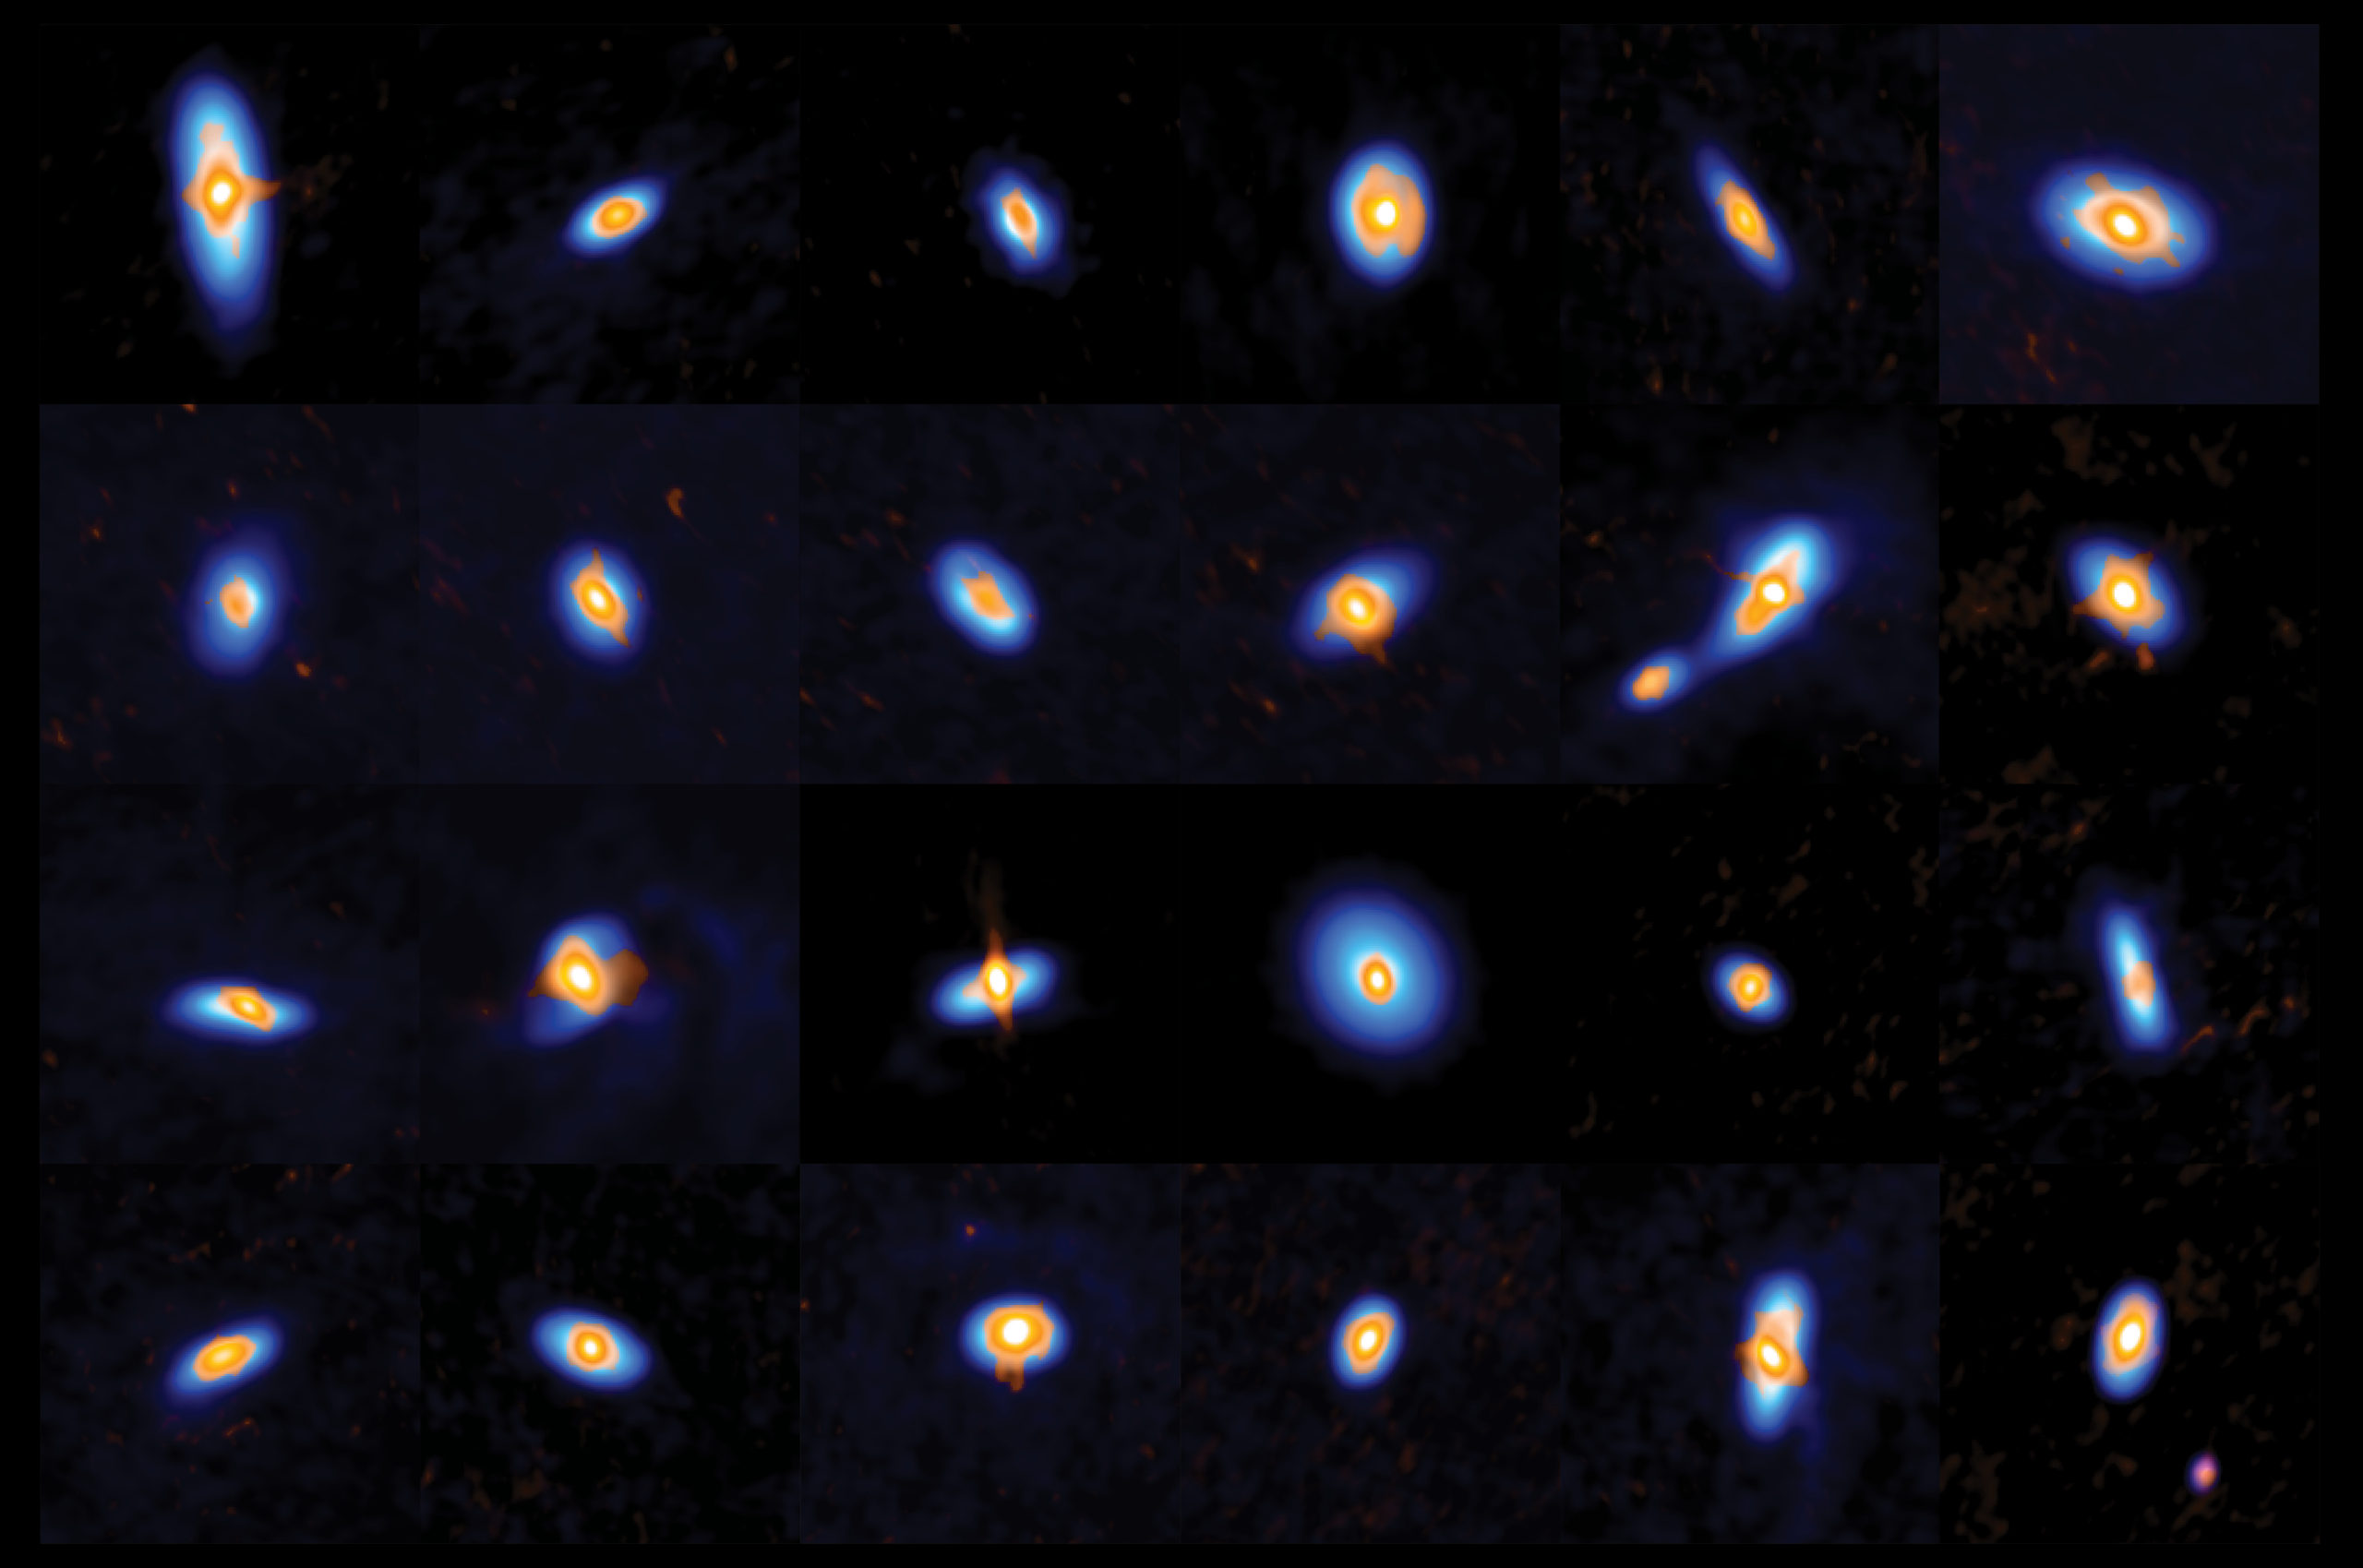

VANDAM survey

ALMA and the VLA observed more than 300 protostars and their young protoplanetary disks in Orion. This image shows a subset of stars, including a few binaries. The ALMA and VLA data complement each other: ALMA sees the outer disk structure (visualized in blue), and the VLA observes the inner disks and star cores (orange).

Credit: ALMA (ESO/NAOJ/NRAO), J. Tobin; NRAO/AUI/NSF, S. Dagnello